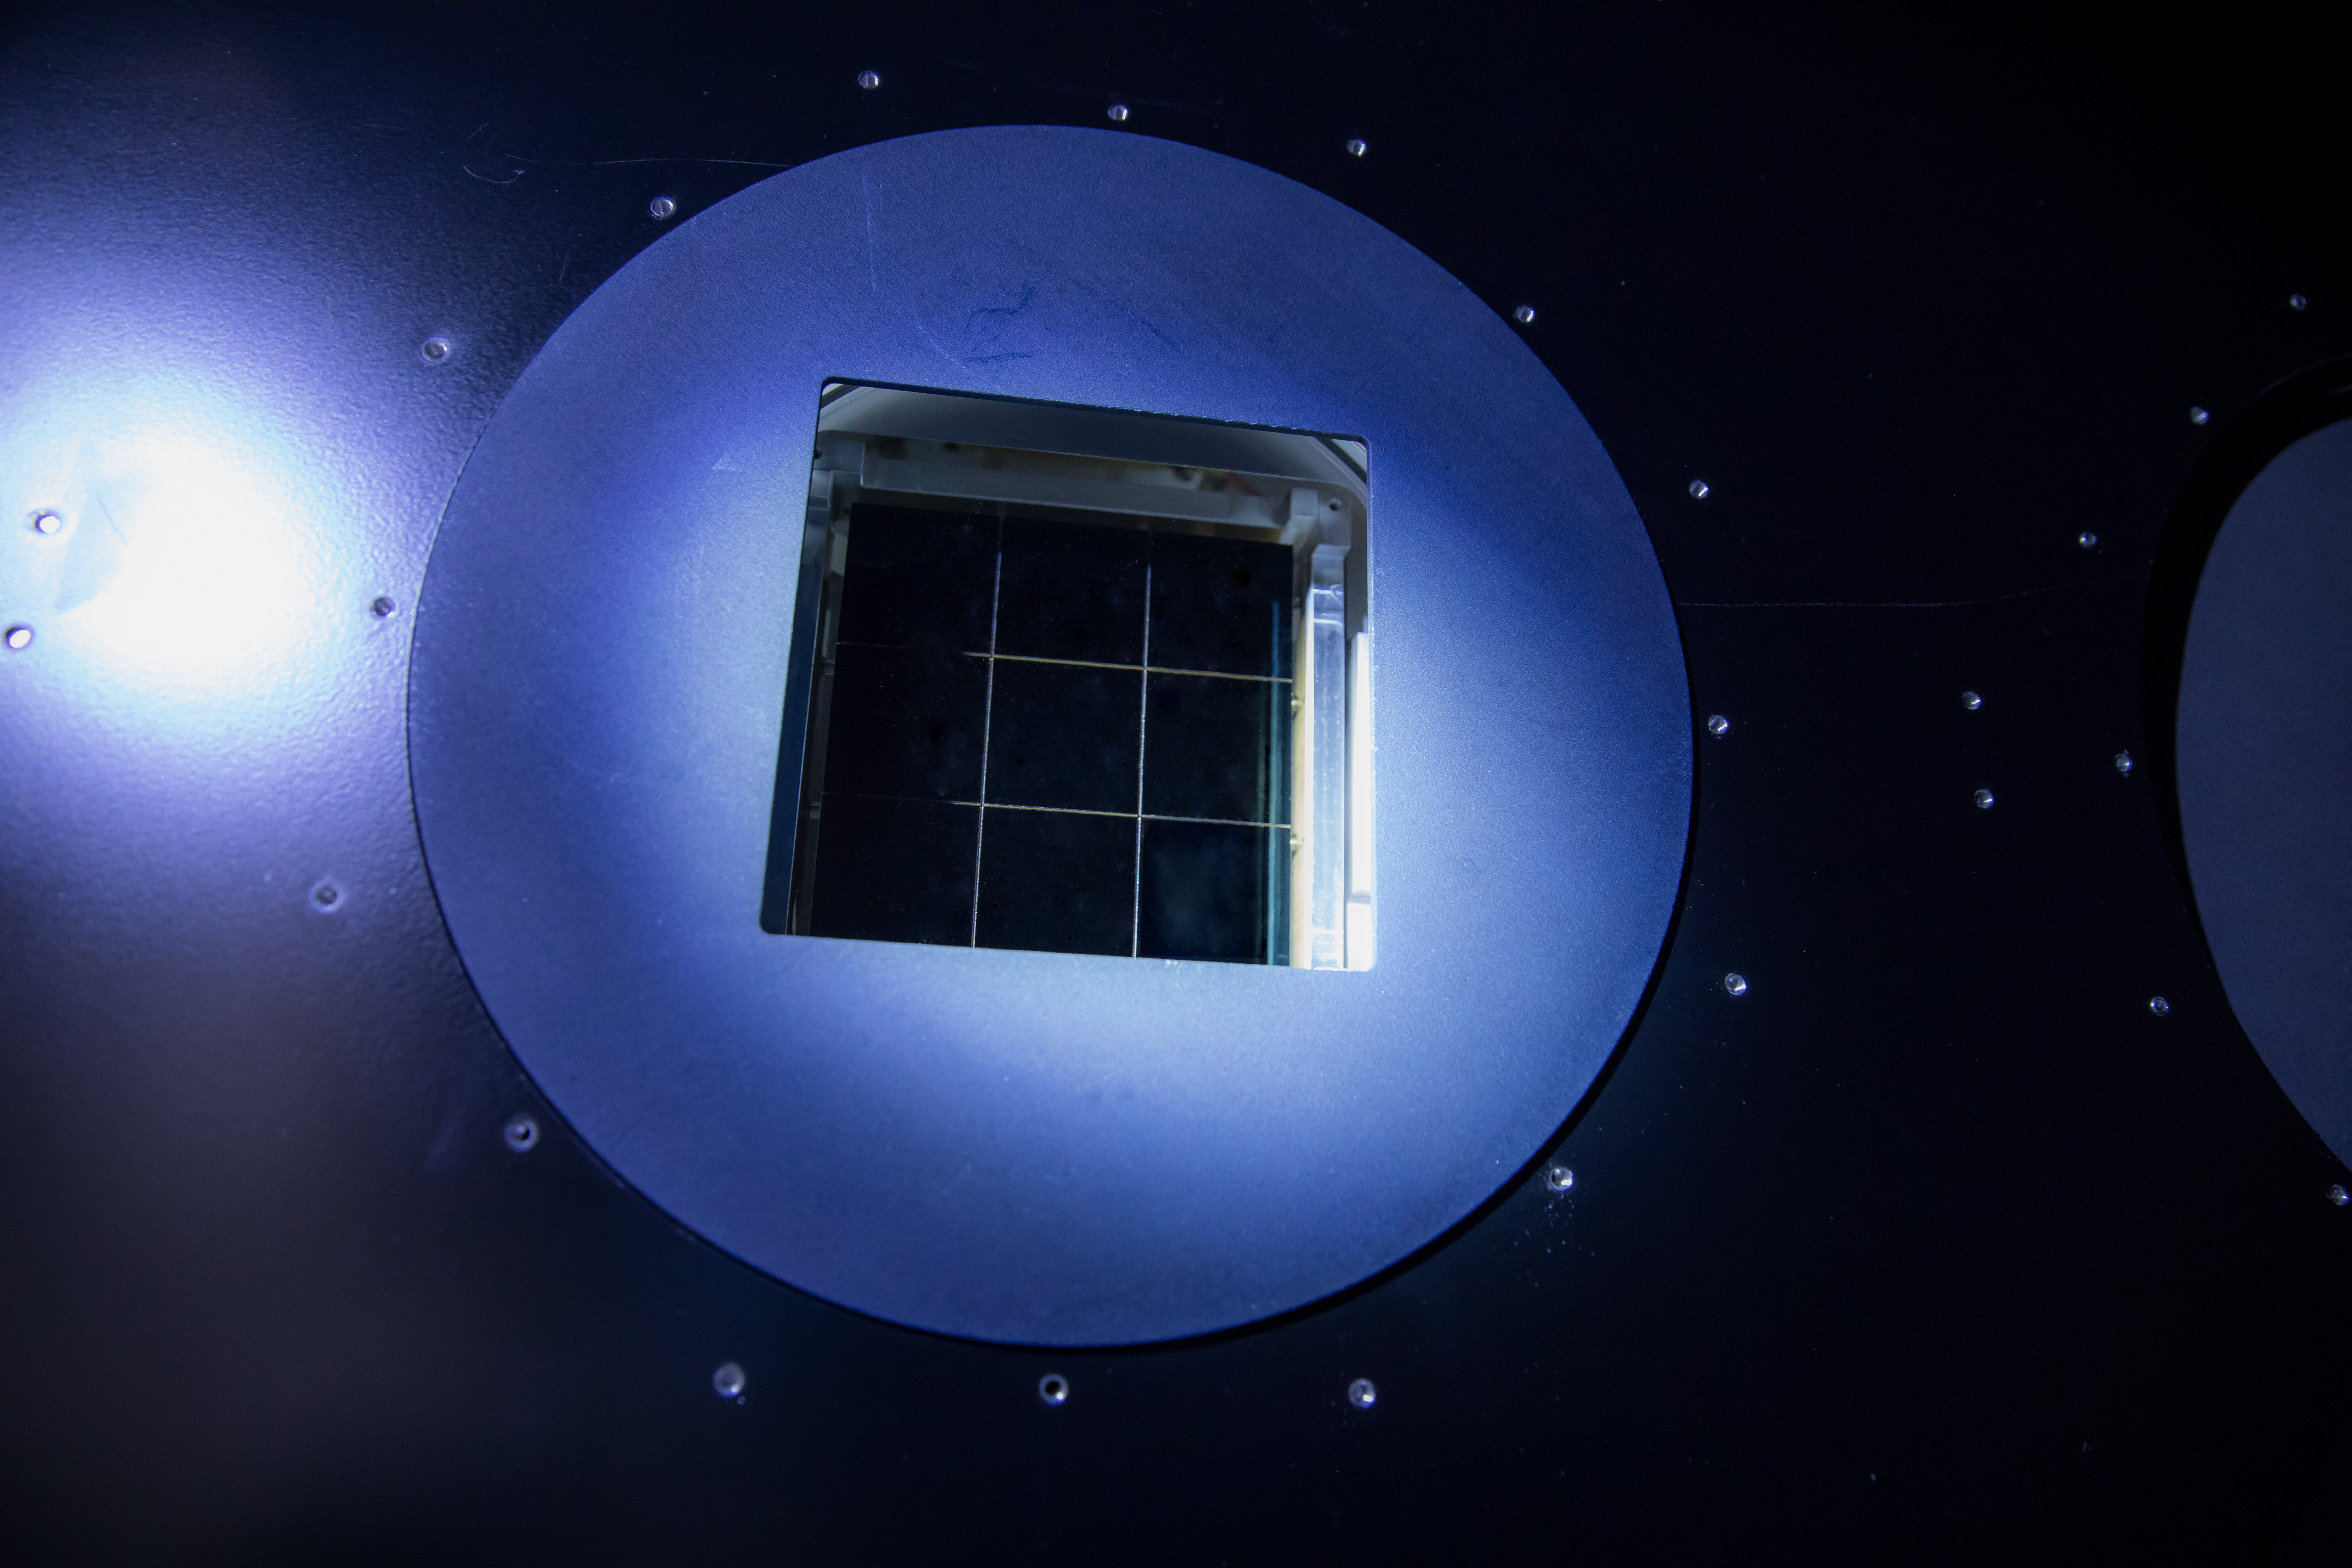

LSST Camera Cleanroom - CCD Raft

Work is underway in the LSST camera cleanroom where the SLAC camera team have begun testing a raft of CCDs inside a scaled-down version of the LSST cryostat.

Credit: Andy Freeberg/SLAC National Accelerator Laboratory